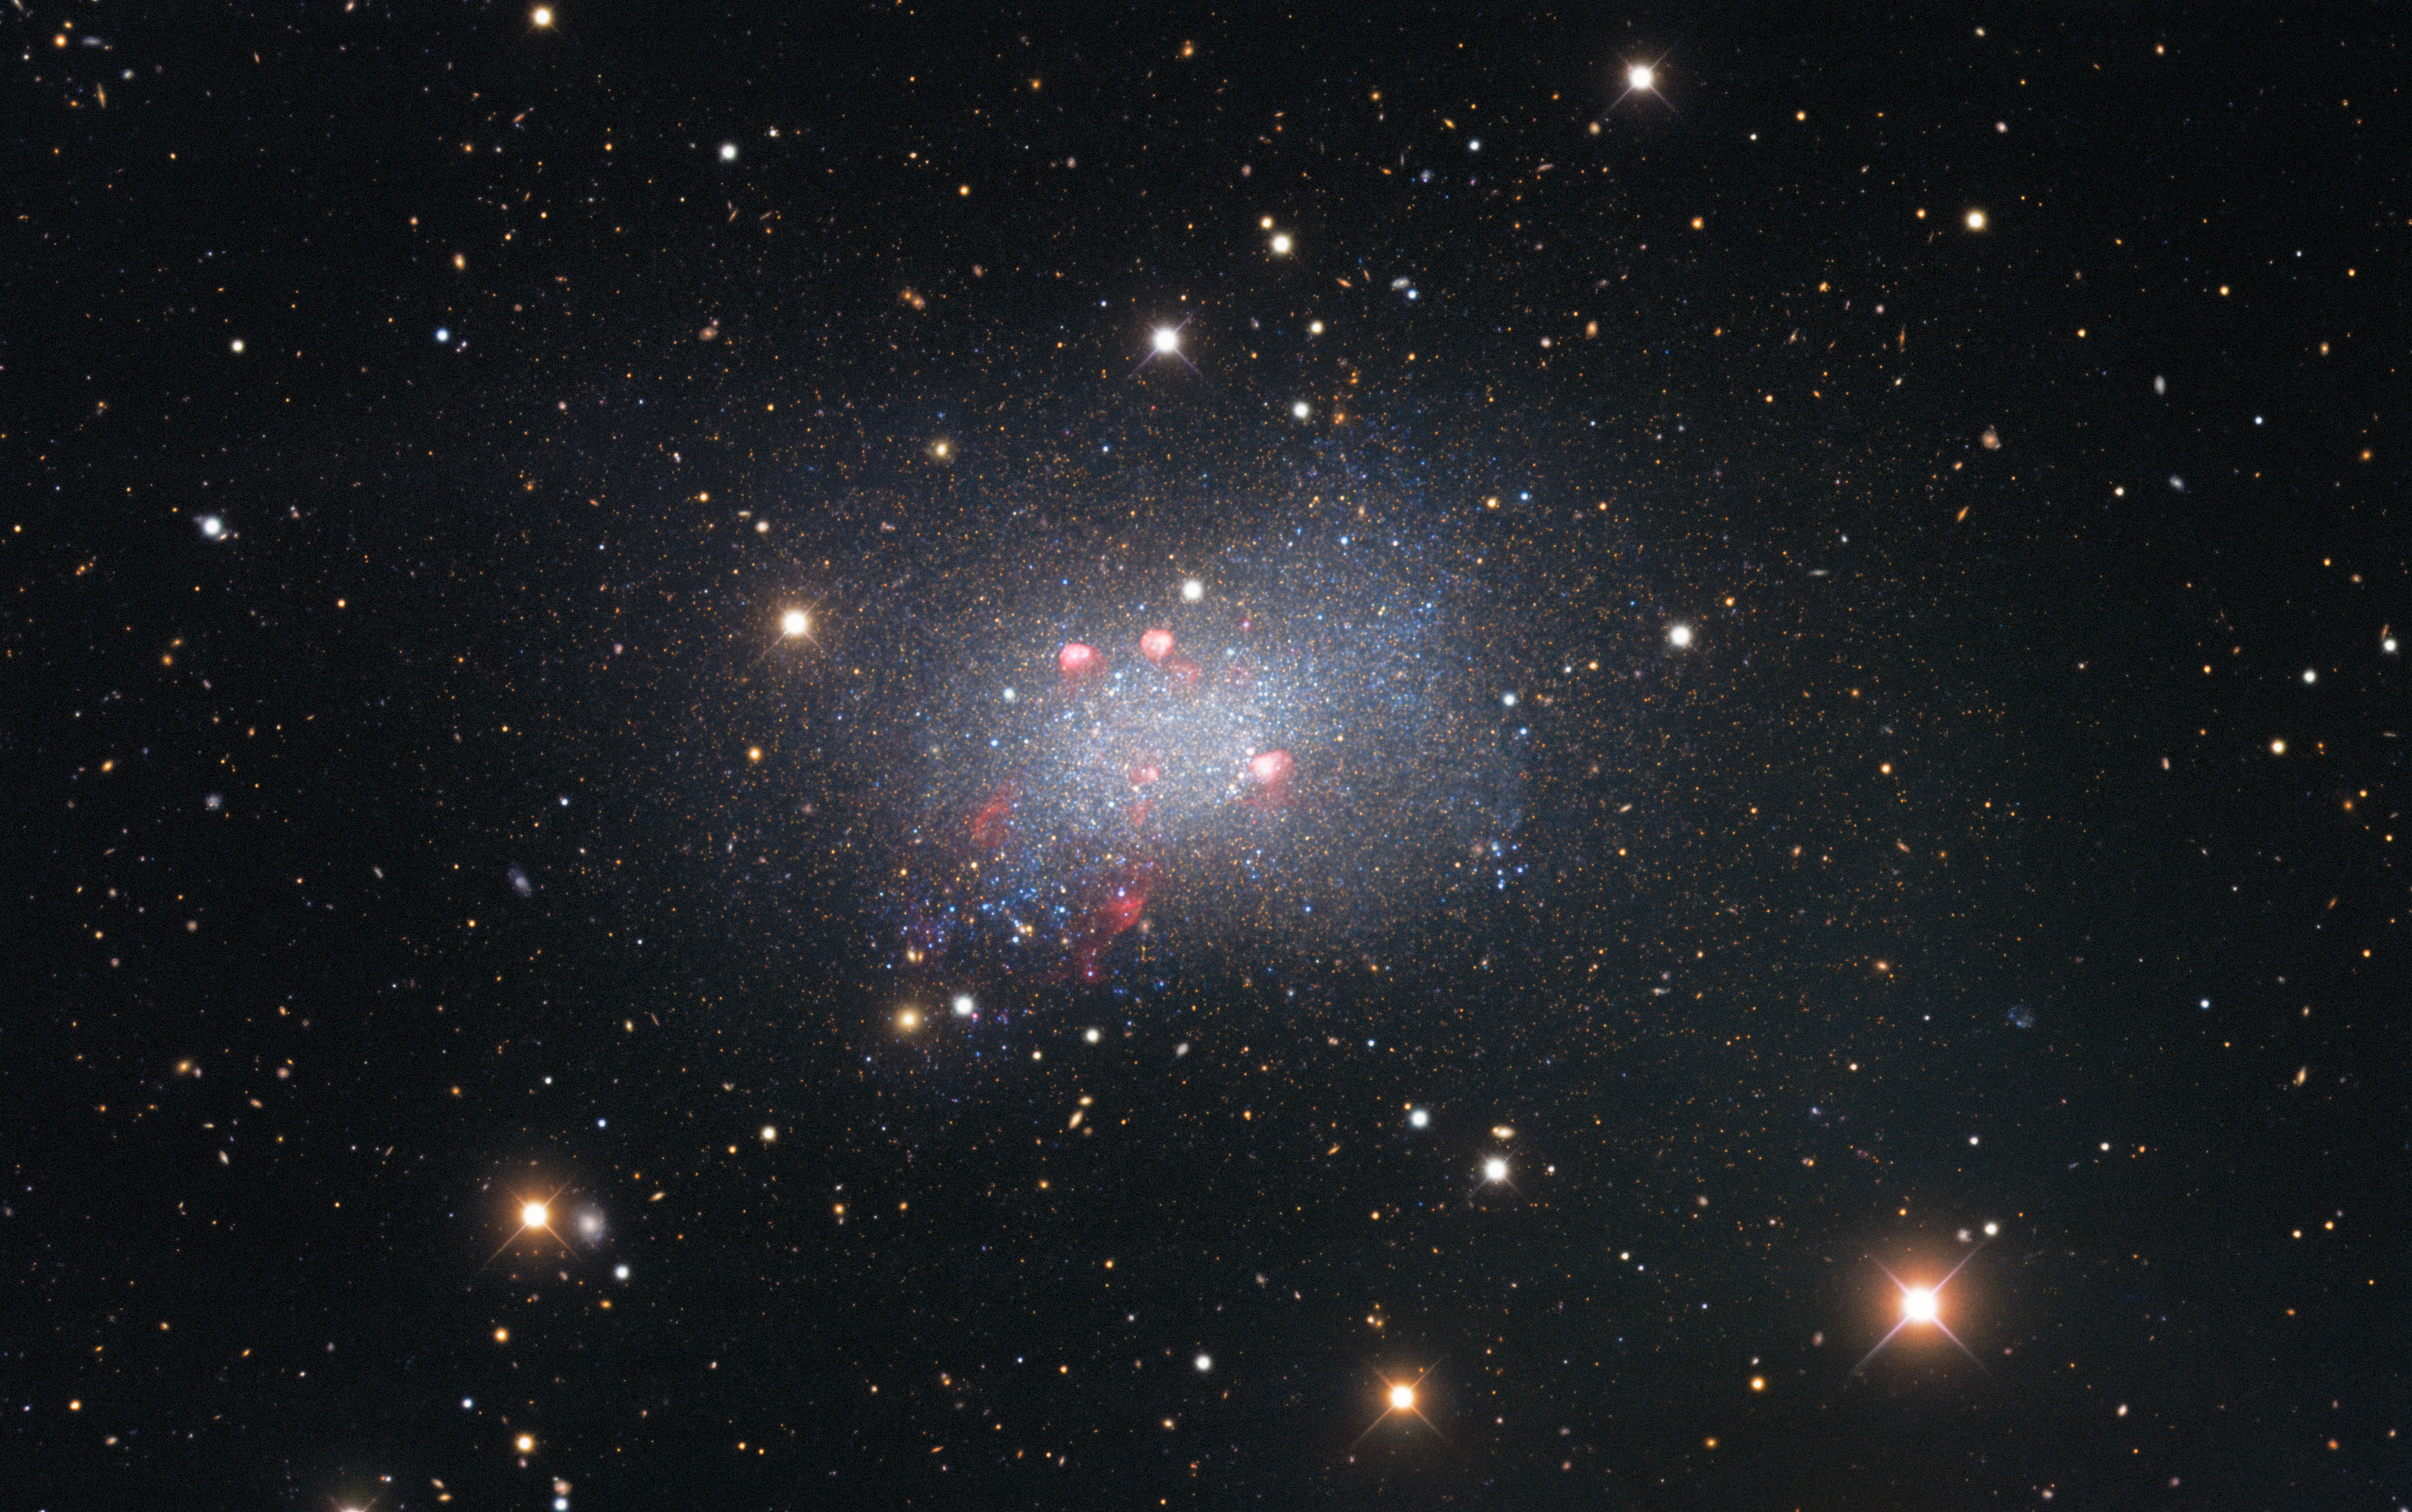

Sextans B

Sextans B is an irregular dwarf galaxy, meaning that it is irregularly shaped and smaller than our galaxy, the Milky Way. It lies around 4.5 million light-years from Earth and is located in the constellation Sextans in the southern sky. Captured with the Nicholas U. Mayall 4-meter Telescope, this image of Sextans B features red-colored star-forming regions near the galaxy’s center. Surrounding the galaxy are several bright stars that are located much closer to us in our galaxy, identified by the crisscross patterns created by light interacting with the structure of the telescope, as well as numerous fuzzy-looking background galaxies that appear small because they are much farther away than Sextans B.

Credit: KPNO/NOIRLab/NSF/AURAData obtained and processed by: P. Massey (Lowell Obs.), G. Jacoby, K. Olsen, & C. Smith (AURA/NSF) Image processing: T.A. Rector (University of Alaska Anchorage/NSF NOIRLab), M. Zamani (NSF NOIRLab) & D. de Martin (NSF NOIRLab)